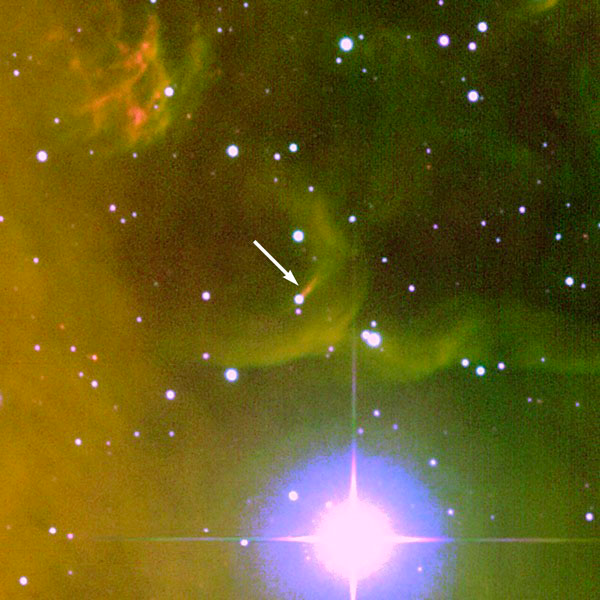

Rosette HH1, with arrow

In this zoomed image of the jet, an arrow has been drawn to indiate the Young Stellar Object, Rosette HH1.

Credit: T. Rector/University of Alaska Anchorage, WIYN and NOAO/AURA/NSF